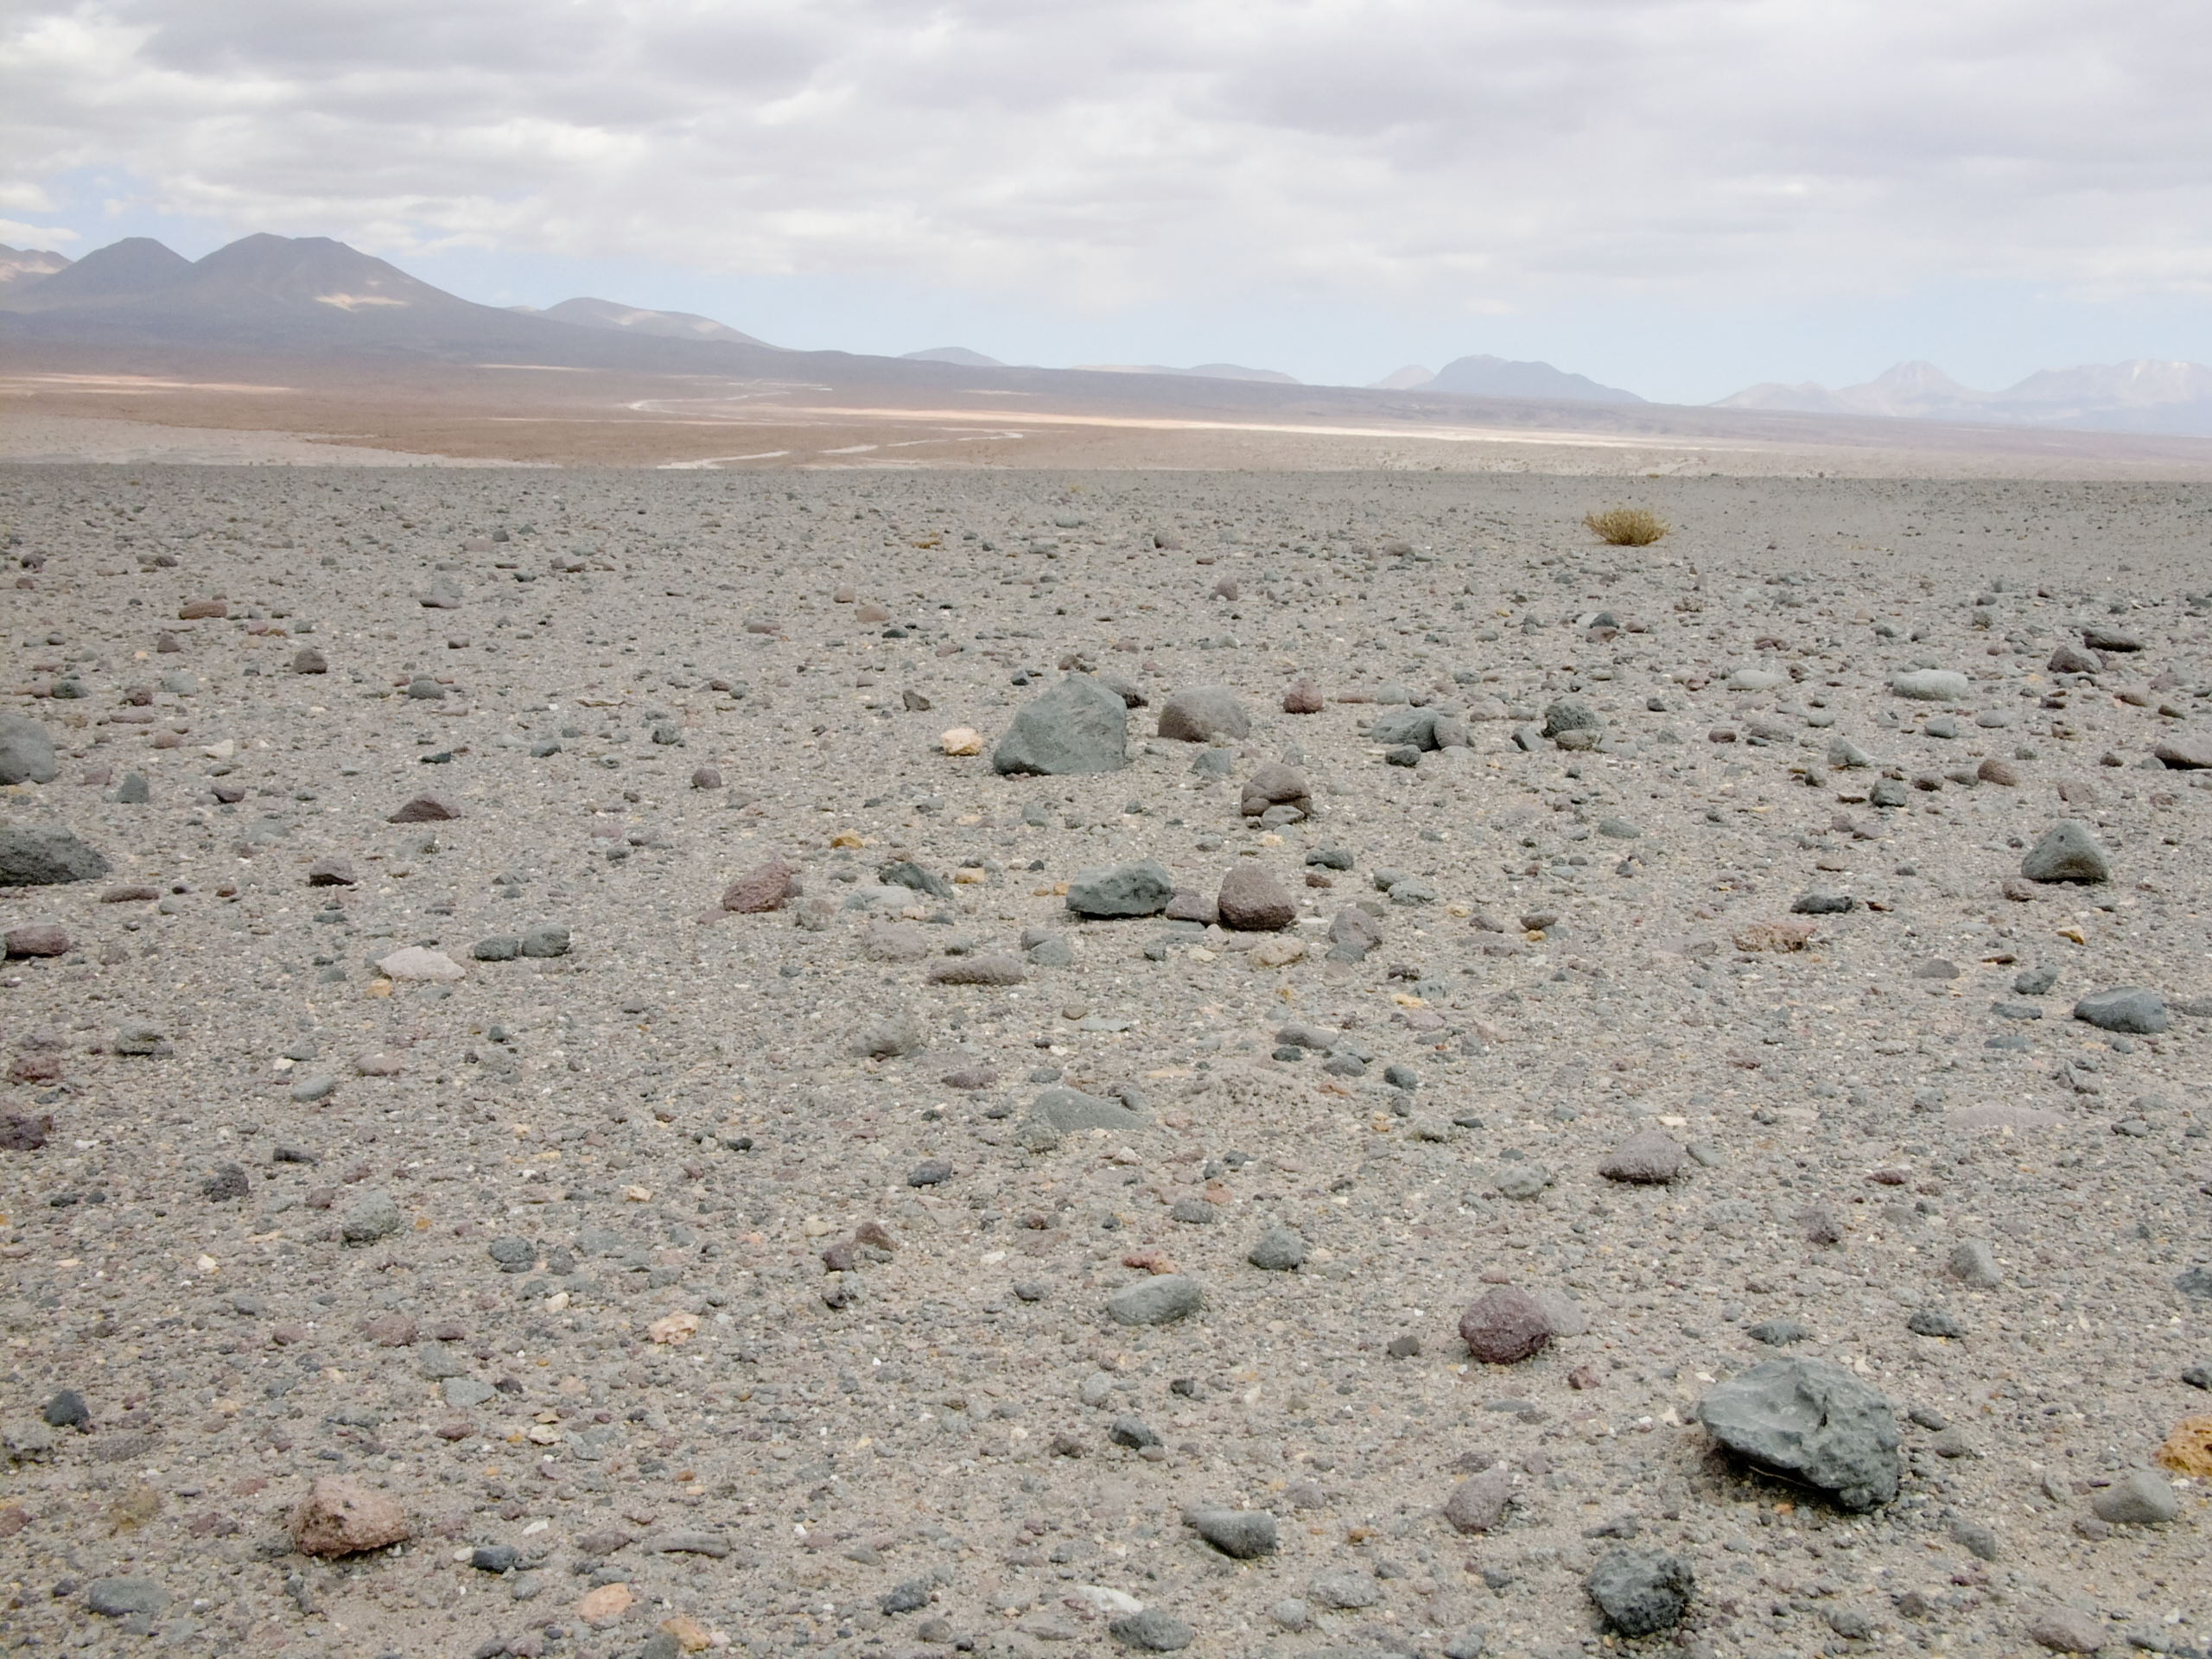

Mars-like landscape at the ALMA site

Desolate and arid landscape at the entrance of the ALMA site, looking toward the south-east. The isolated bush is not the only survivor of the extreme conditions in this area, which surprisingly shows a considerable richness in terms of flora and fauna. The road to Chajnantor, home of ALMA, the Atacama Large Millimeter/submillimeter Array, is also visible. In the background are the high volcanoes belonging to the Andes range in the II Region of Chile, most of them with peaks above 5000 metres.

Credit: ALMA (ESO/NAOJ/NRAO)